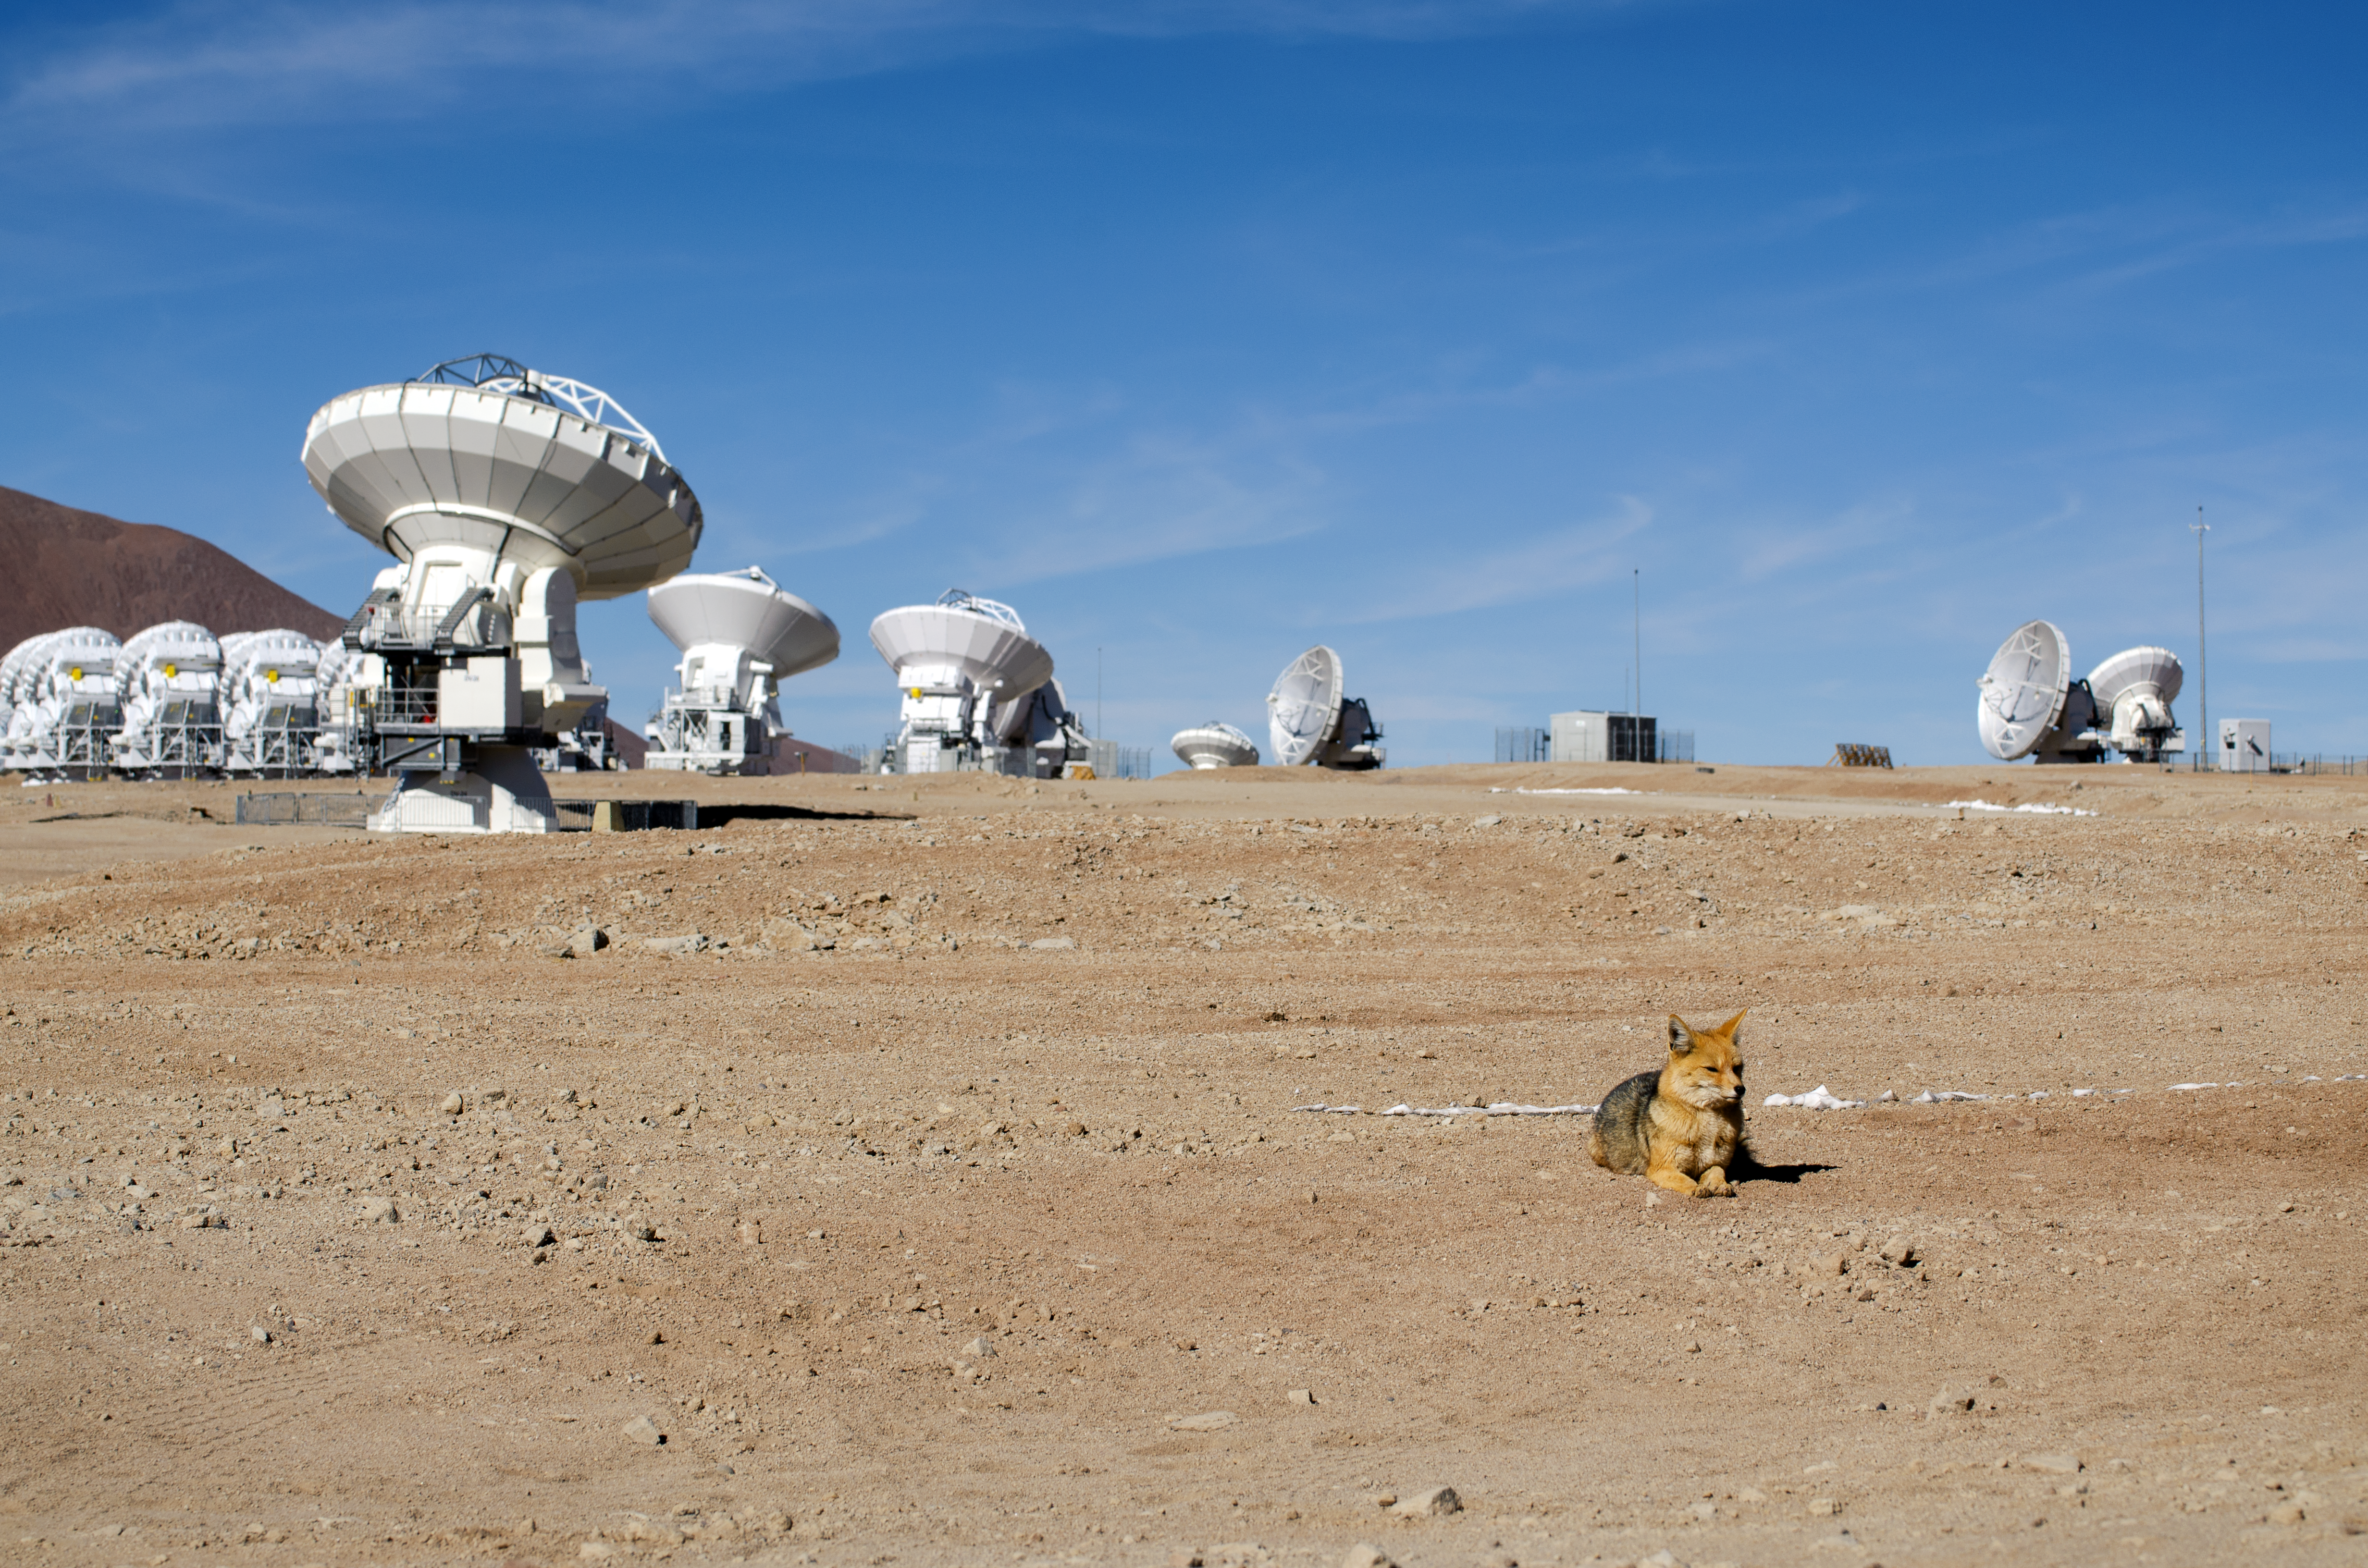

Relaxed fox

This fox lives at the ALMA Antenna Operations Site, about 5000 metres above sea level, in the Chajnantor plateau, Chile. Several antennas of ALMA are visible in the background.

The Andean foxes are a common sight at all ESO observatories.

Credit: S. Otarola/ESO